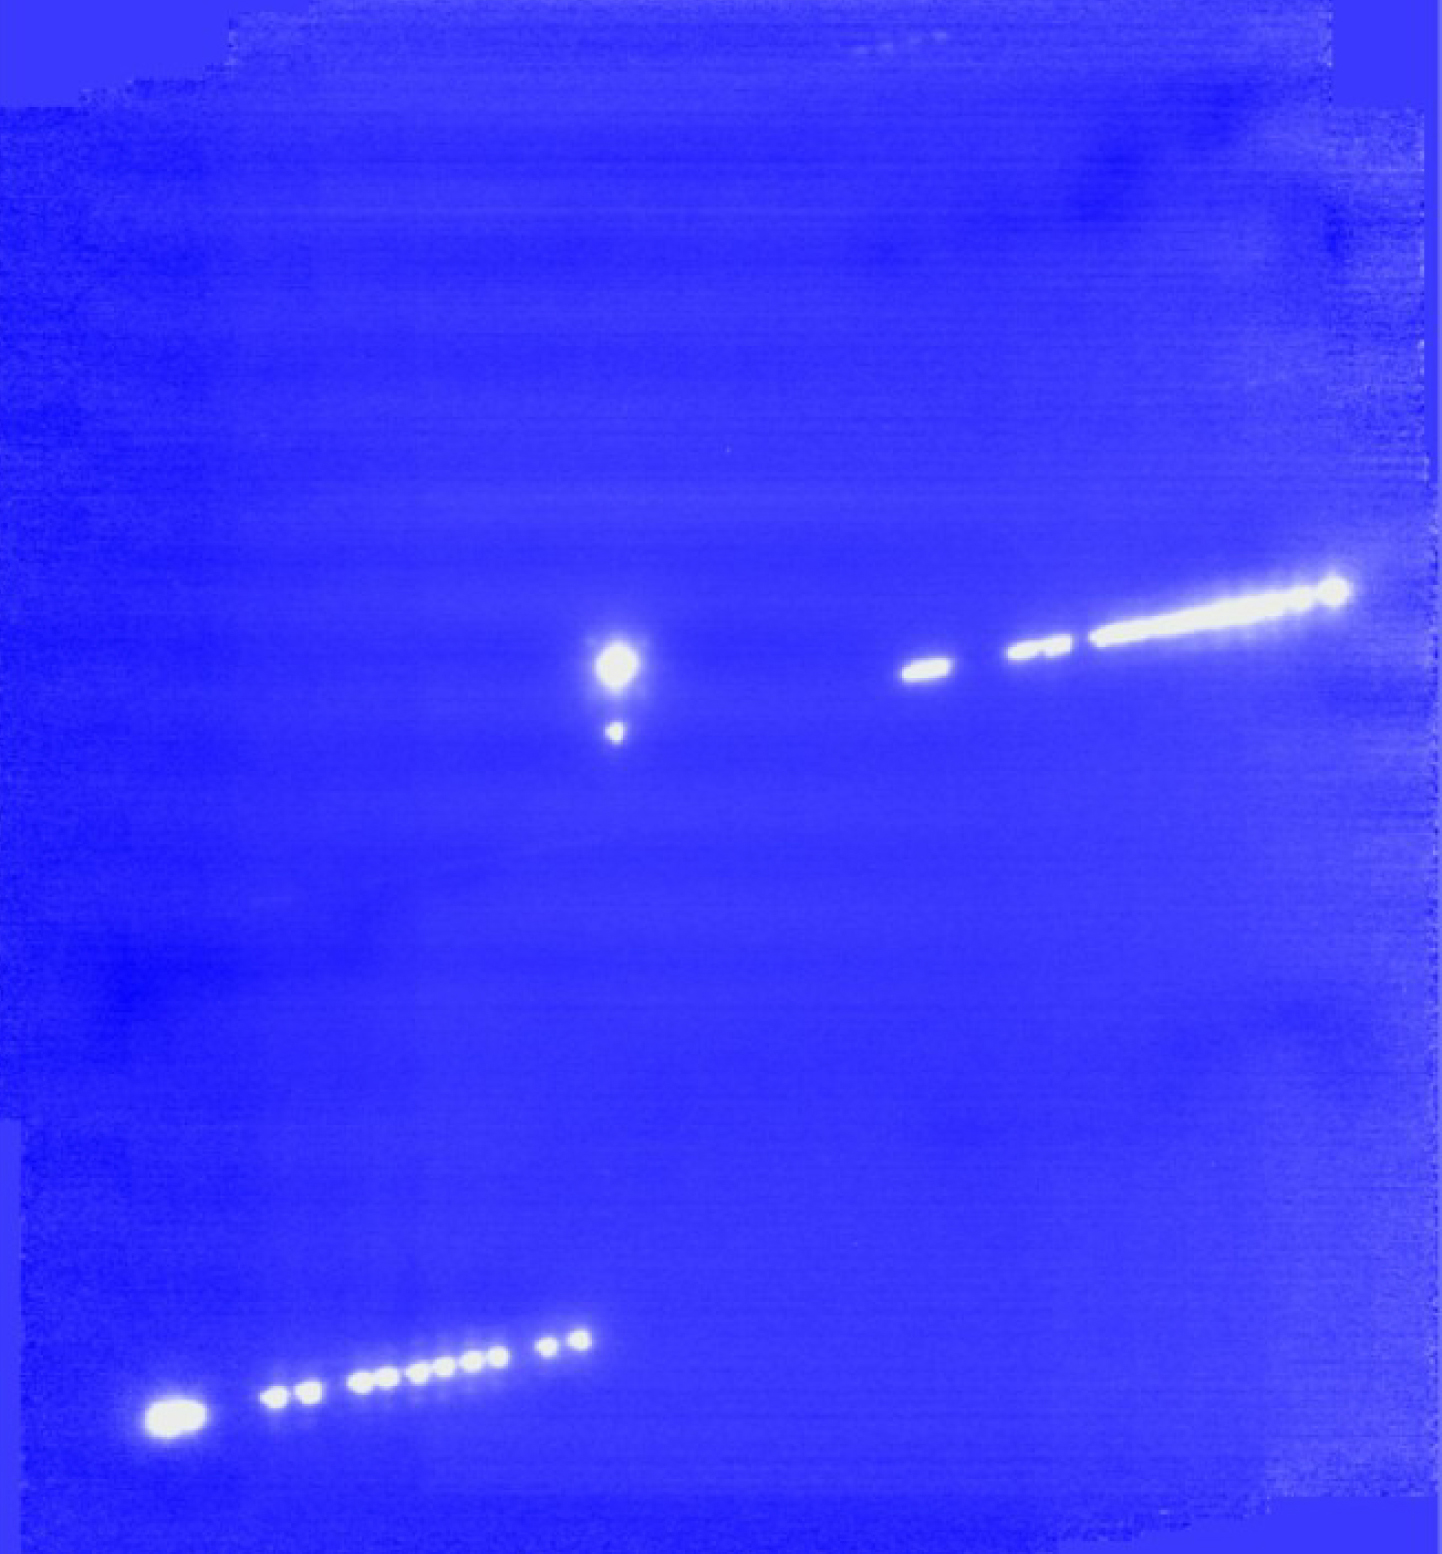

Pluto-Charon system

A composite of 13x13 arcsec wide images taken with the adaptive optics camera NACO on Yepun, one of the Unit Telescopes of ESO's VLT (Paranal). The images were taken in the K-band (2.2 microns) from about three hours to about one hour before the occultation. All images were centred on Pluto and Charon, the double object visible near the centre, with a separation of about 0.9 arcsec. Because of the system's motion, the occulted star, at the right of Pluto and Charon, appears as a dotted trail, and so does another star in the lower left corner.

Credit: ESO